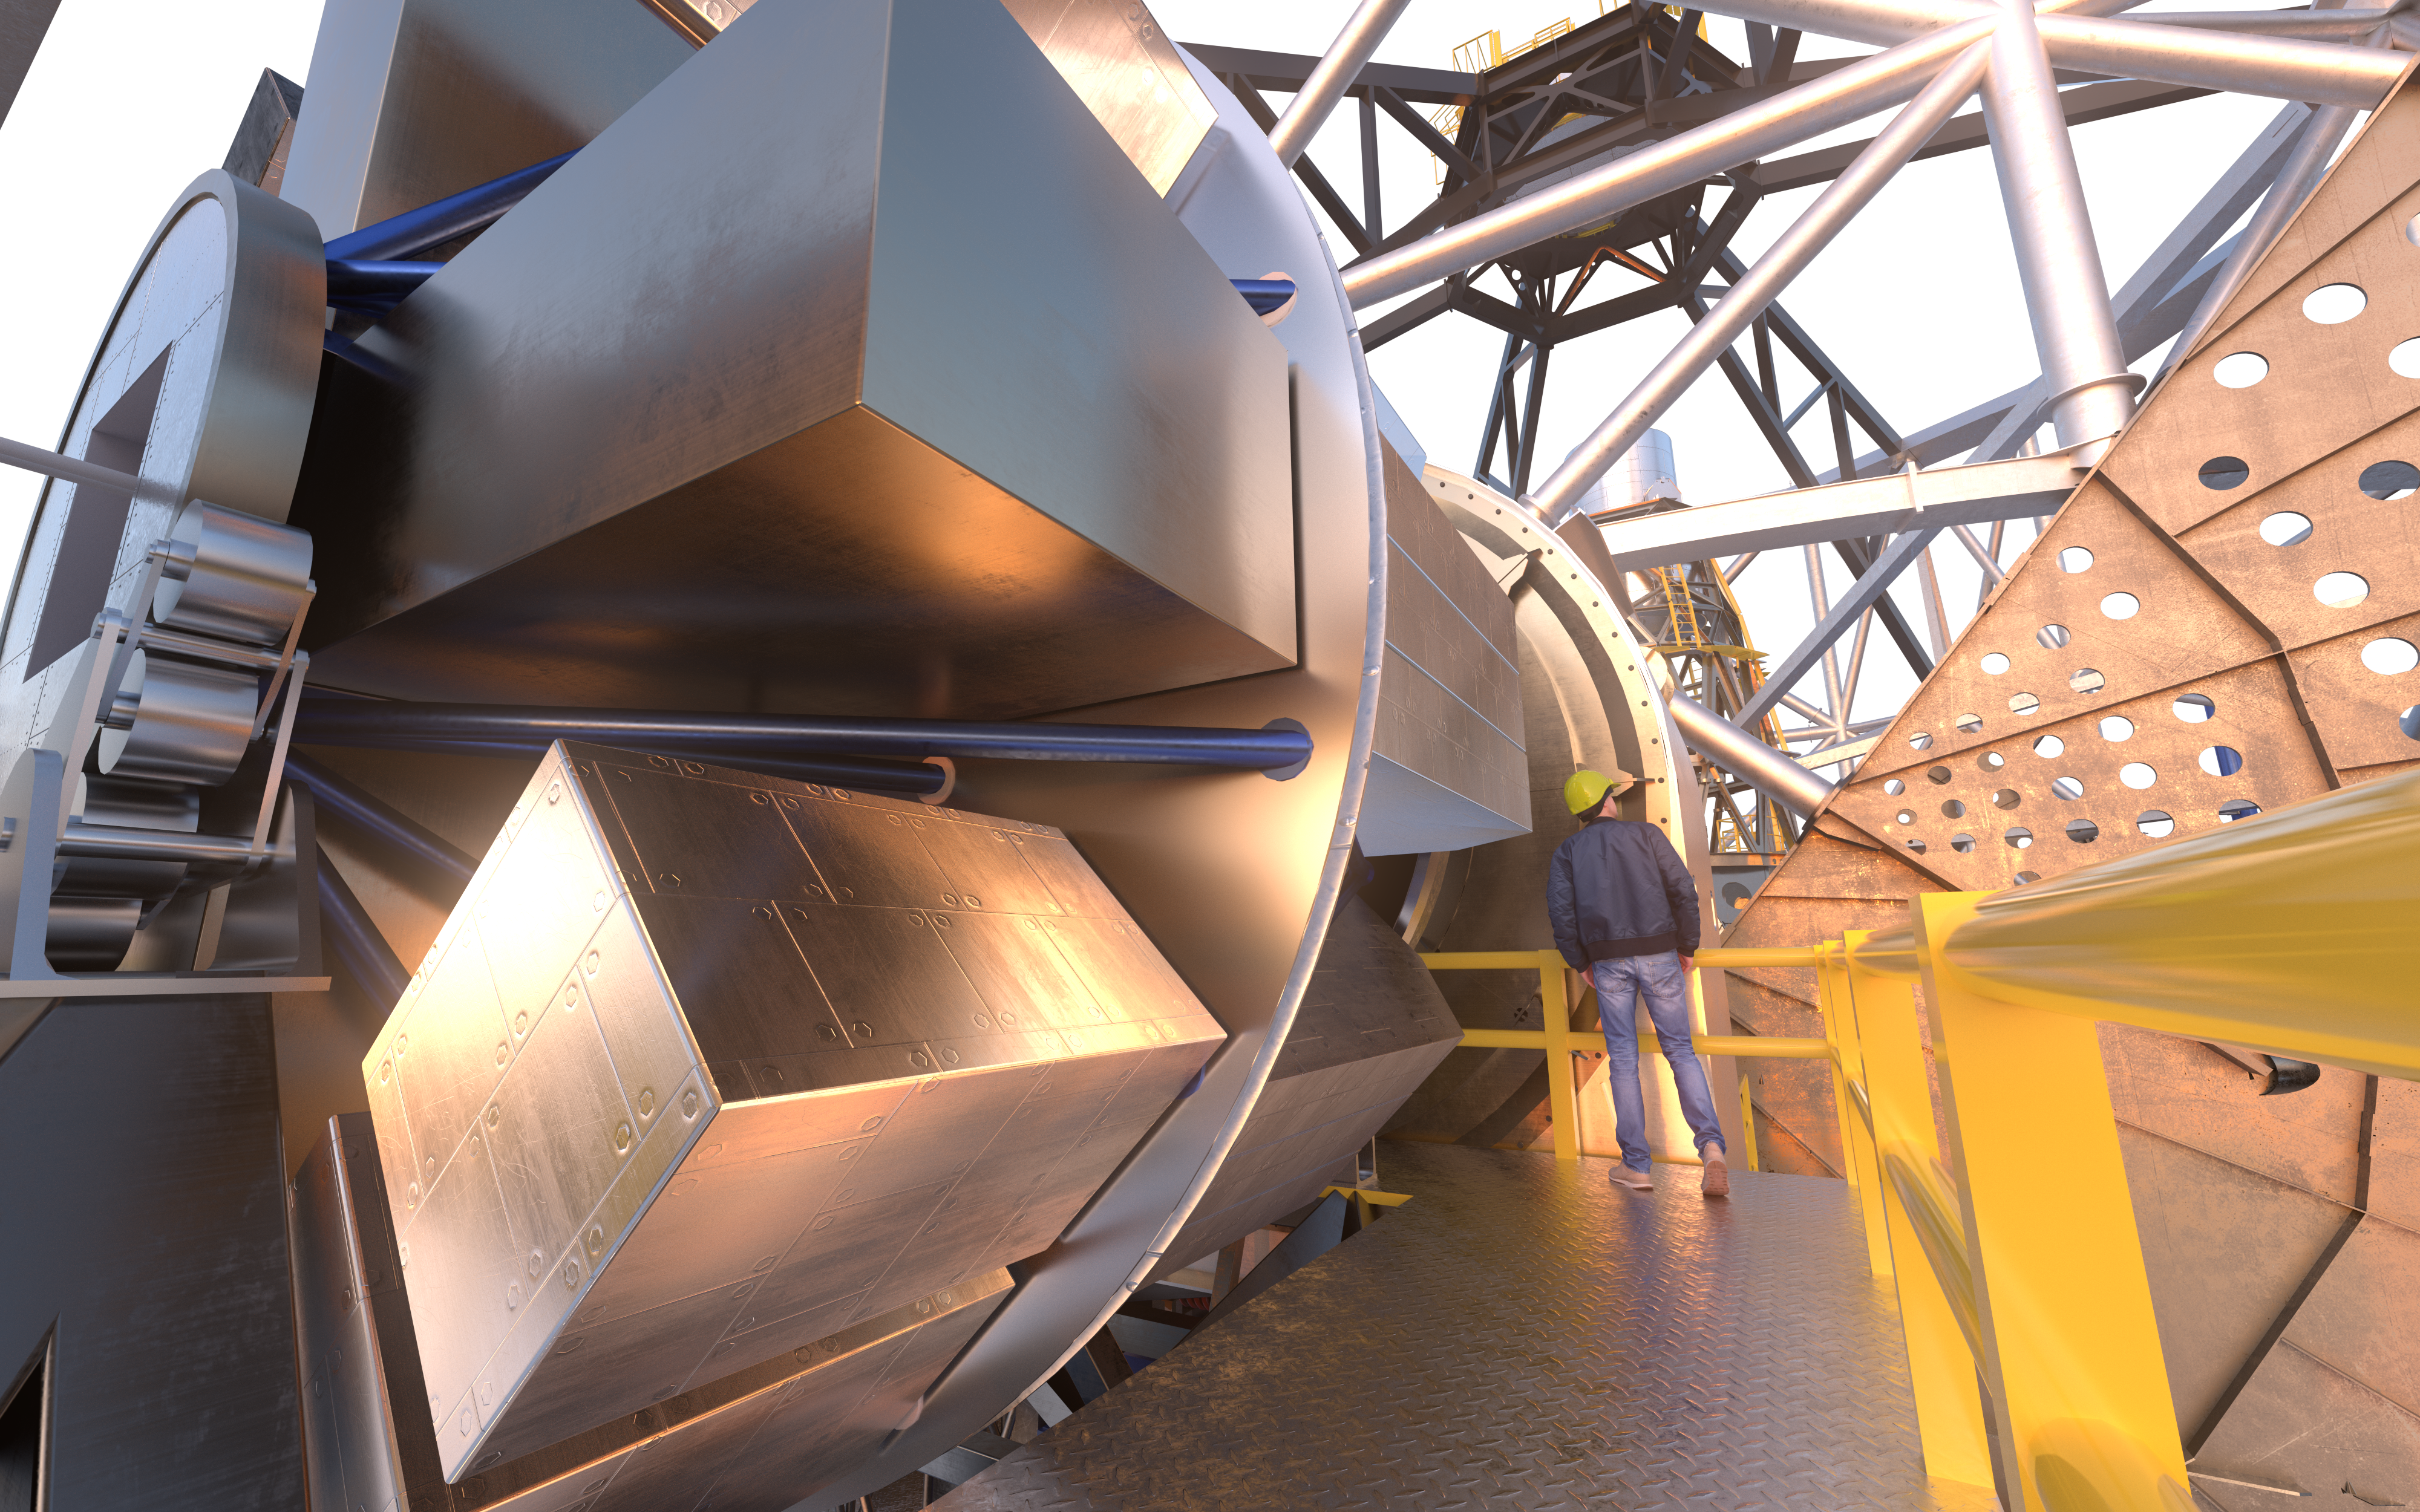

MOSAIC (artist's impression)

MOSAIC (Multi-Object Spectrograph) is a versatile multi-object spectrograph that will use the widest possible field-of-view provided by the ELT (Extremely Large Telescope). It will have three operating modes that cover observations in visible and infrared light for more than a hundred sources simultaneously.

Credit: ESO